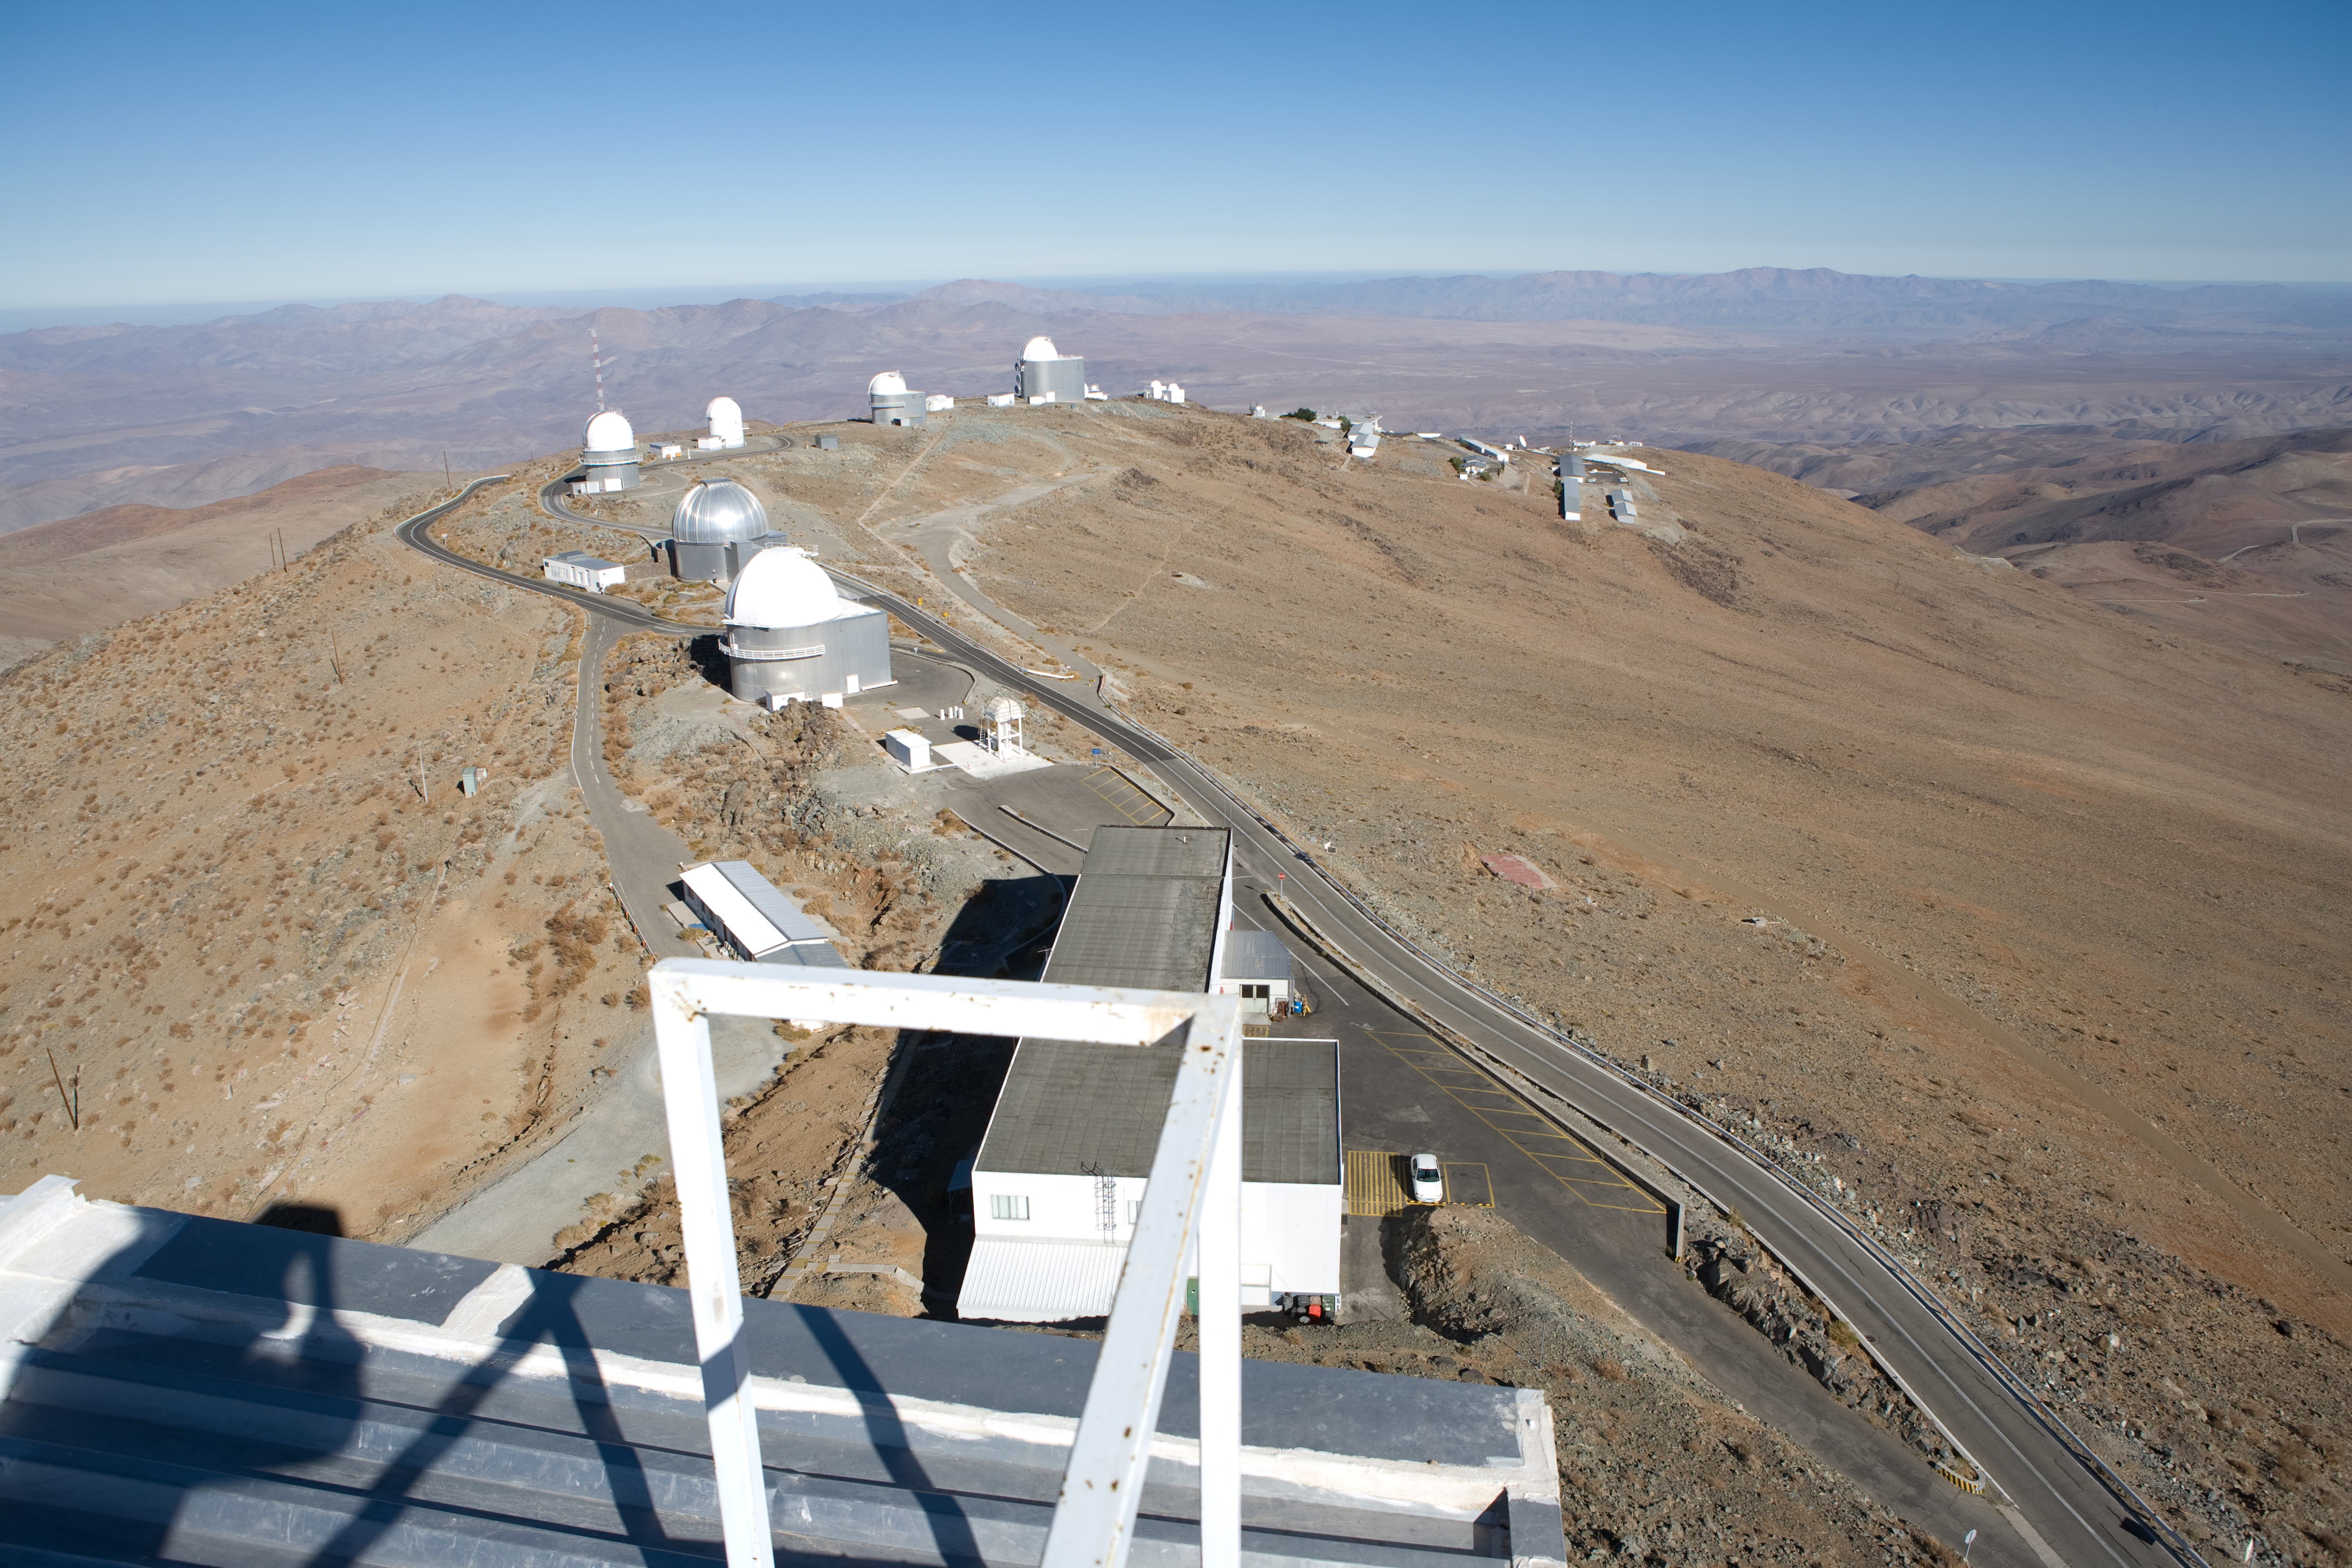

View from the NTT

View from the NTT to the smaller telescopes on La Silla.

Credit: ESO/H.H.Heyer